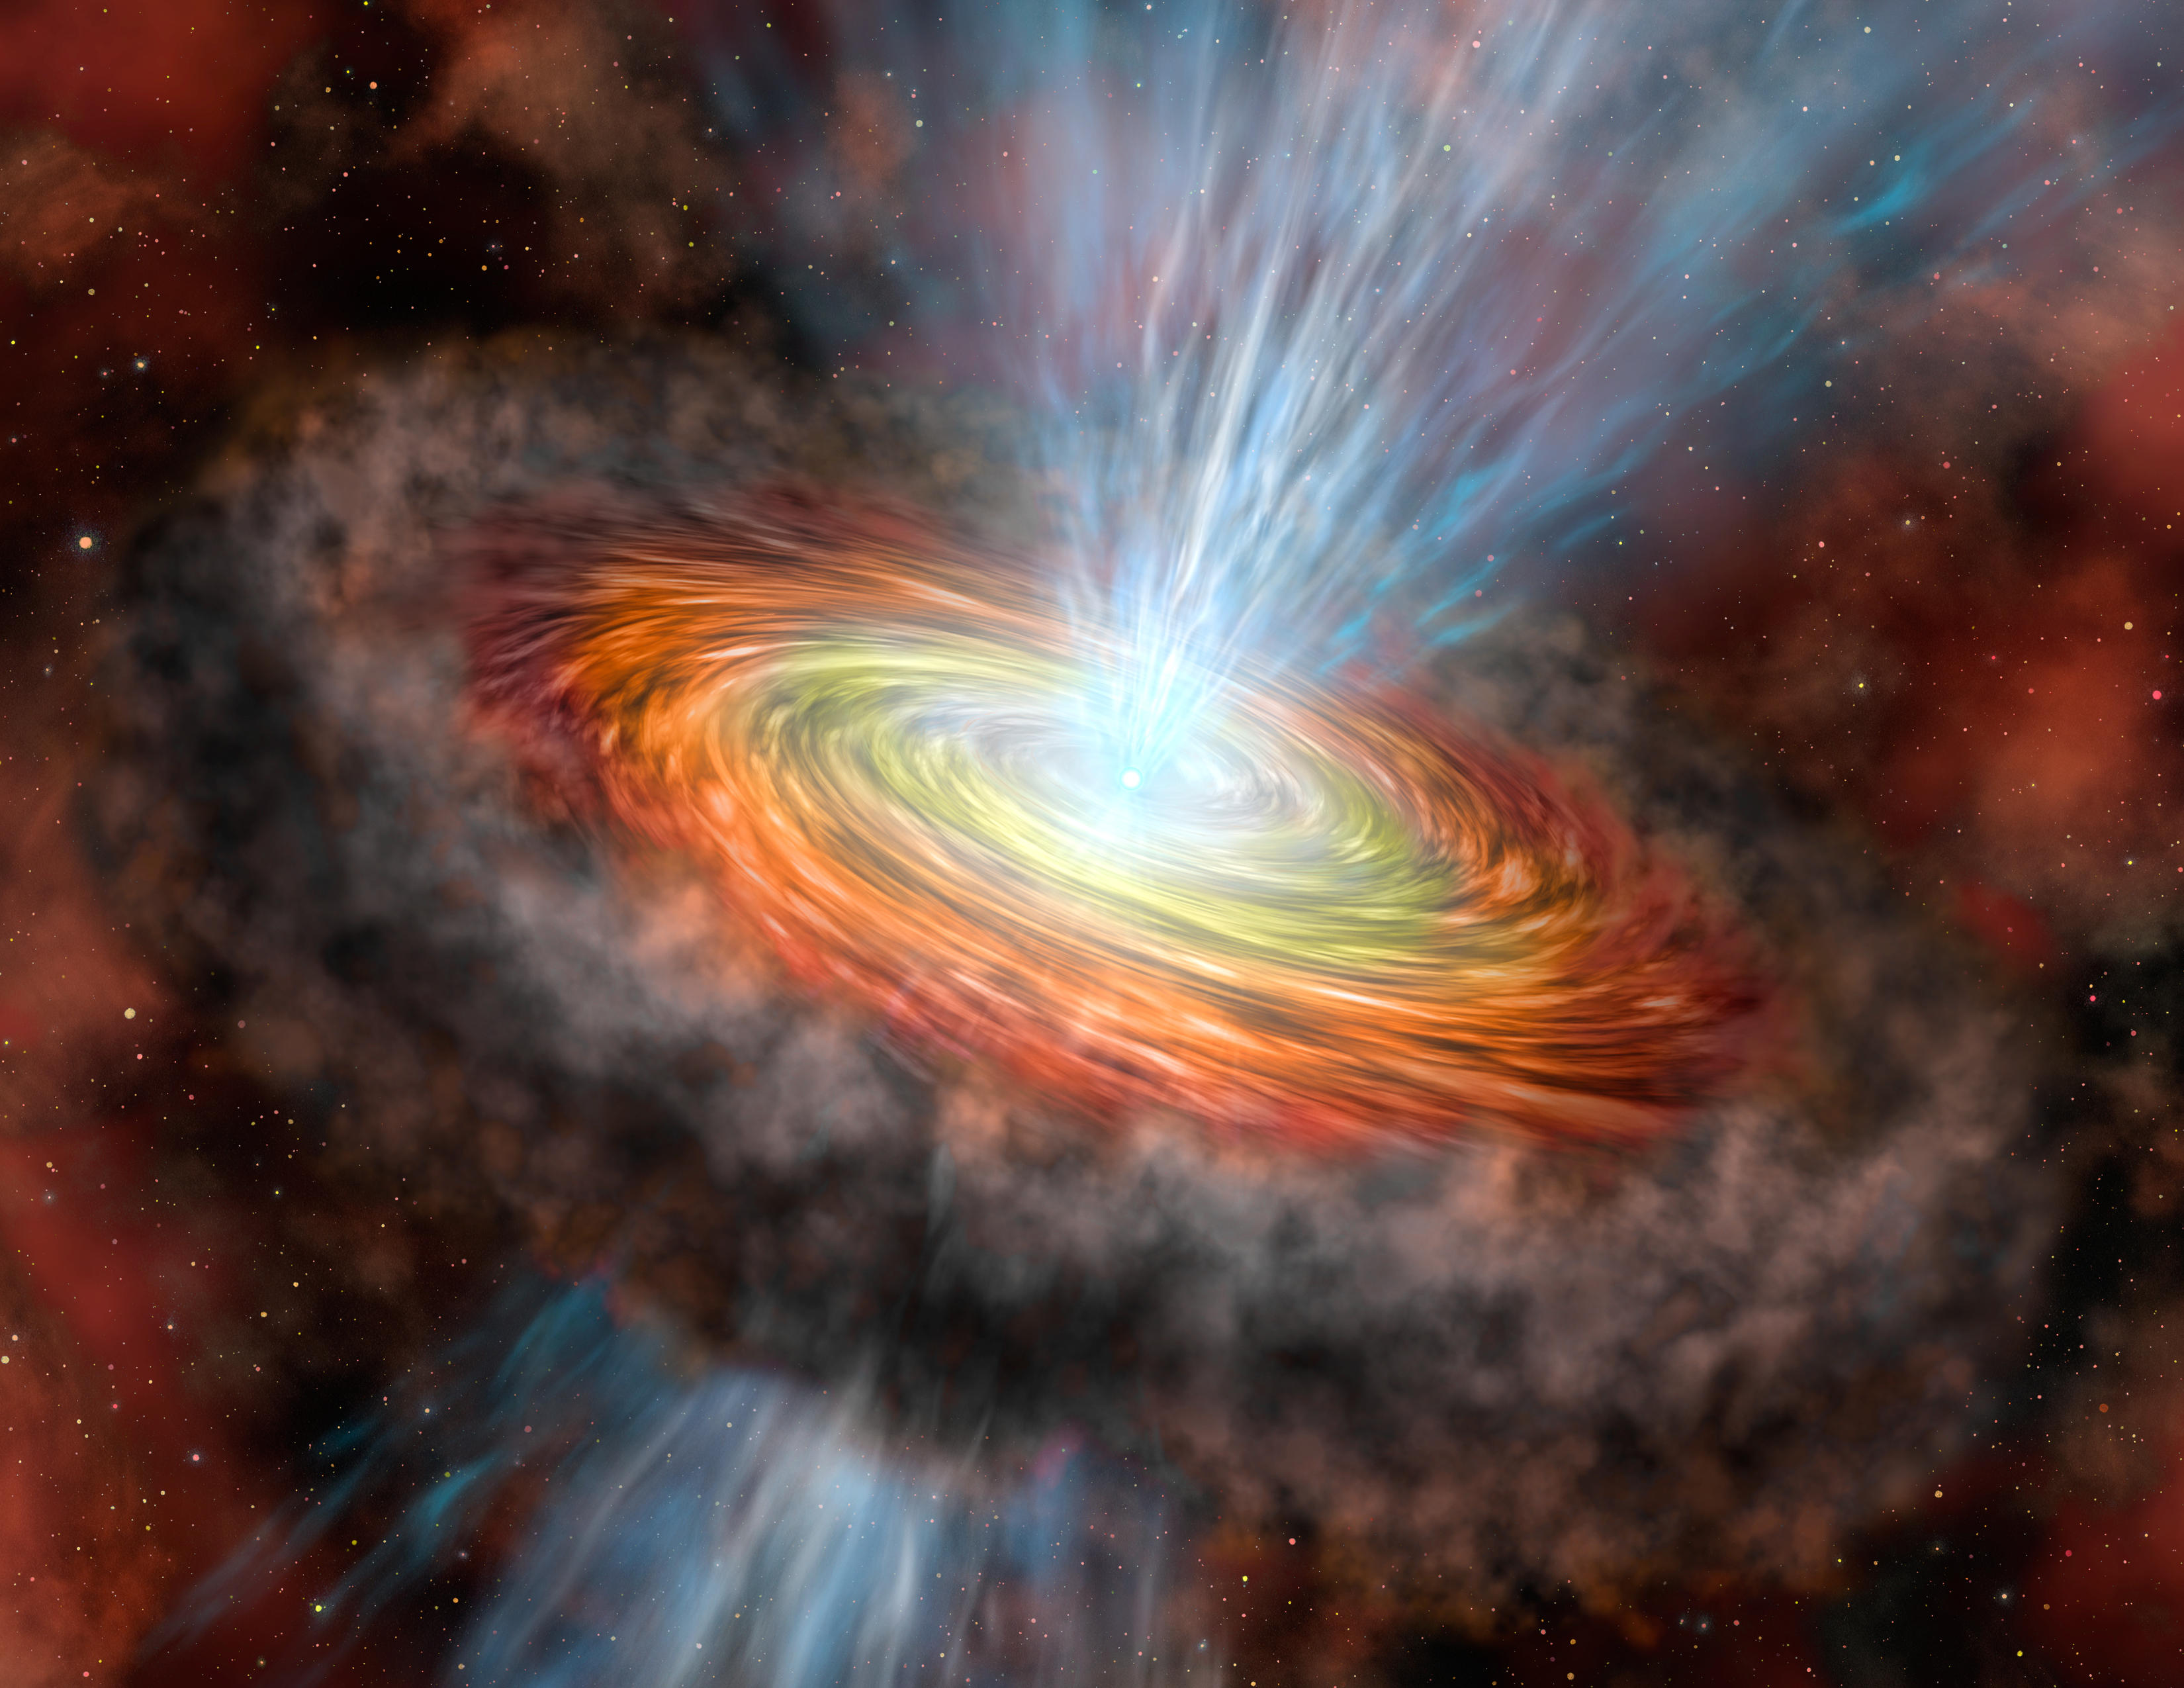

W33A Accretion Disk

Artist’s conception of W33A showing the accretion disk (yellow/orange), torus (dark ring around disk) and bi-polar outflow jets (blue) within the dense clouds of its stellar nursery.

Credit: International Gemini Observatory/Lynette Cook